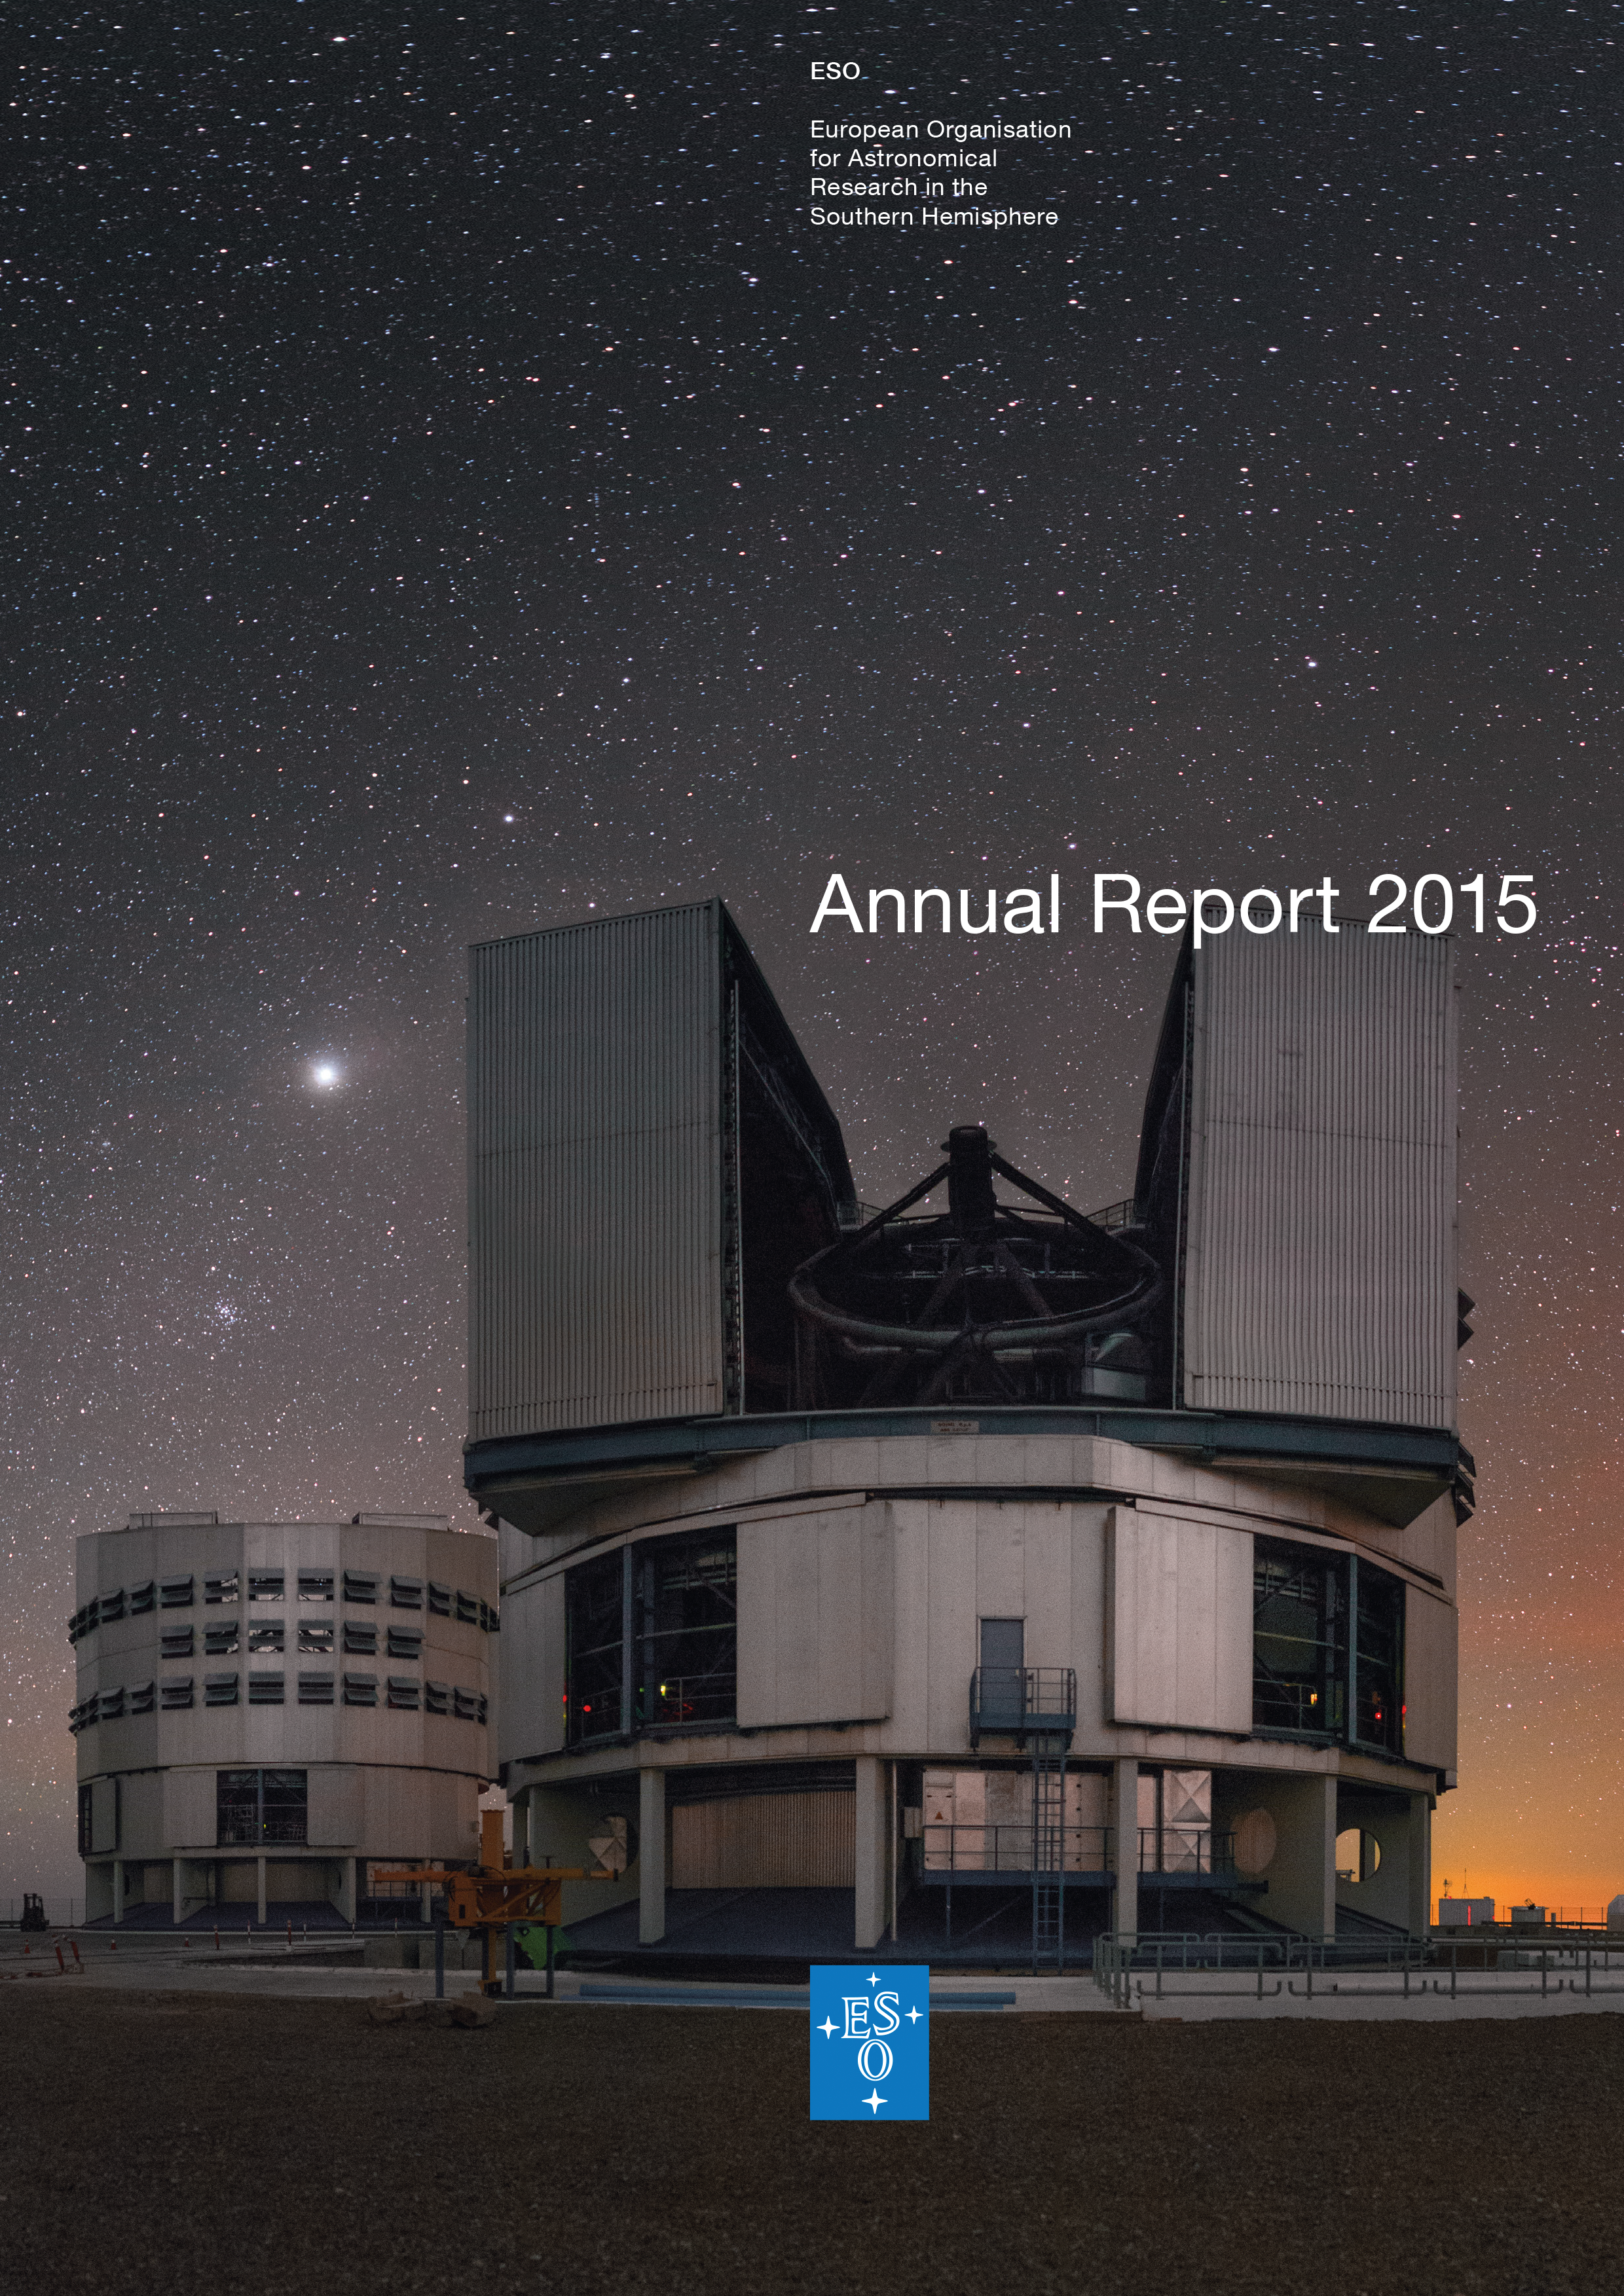

Cover of the Annual Report 2015

Cover of Annual Report 2015. Read or download it here

Credit: ESO